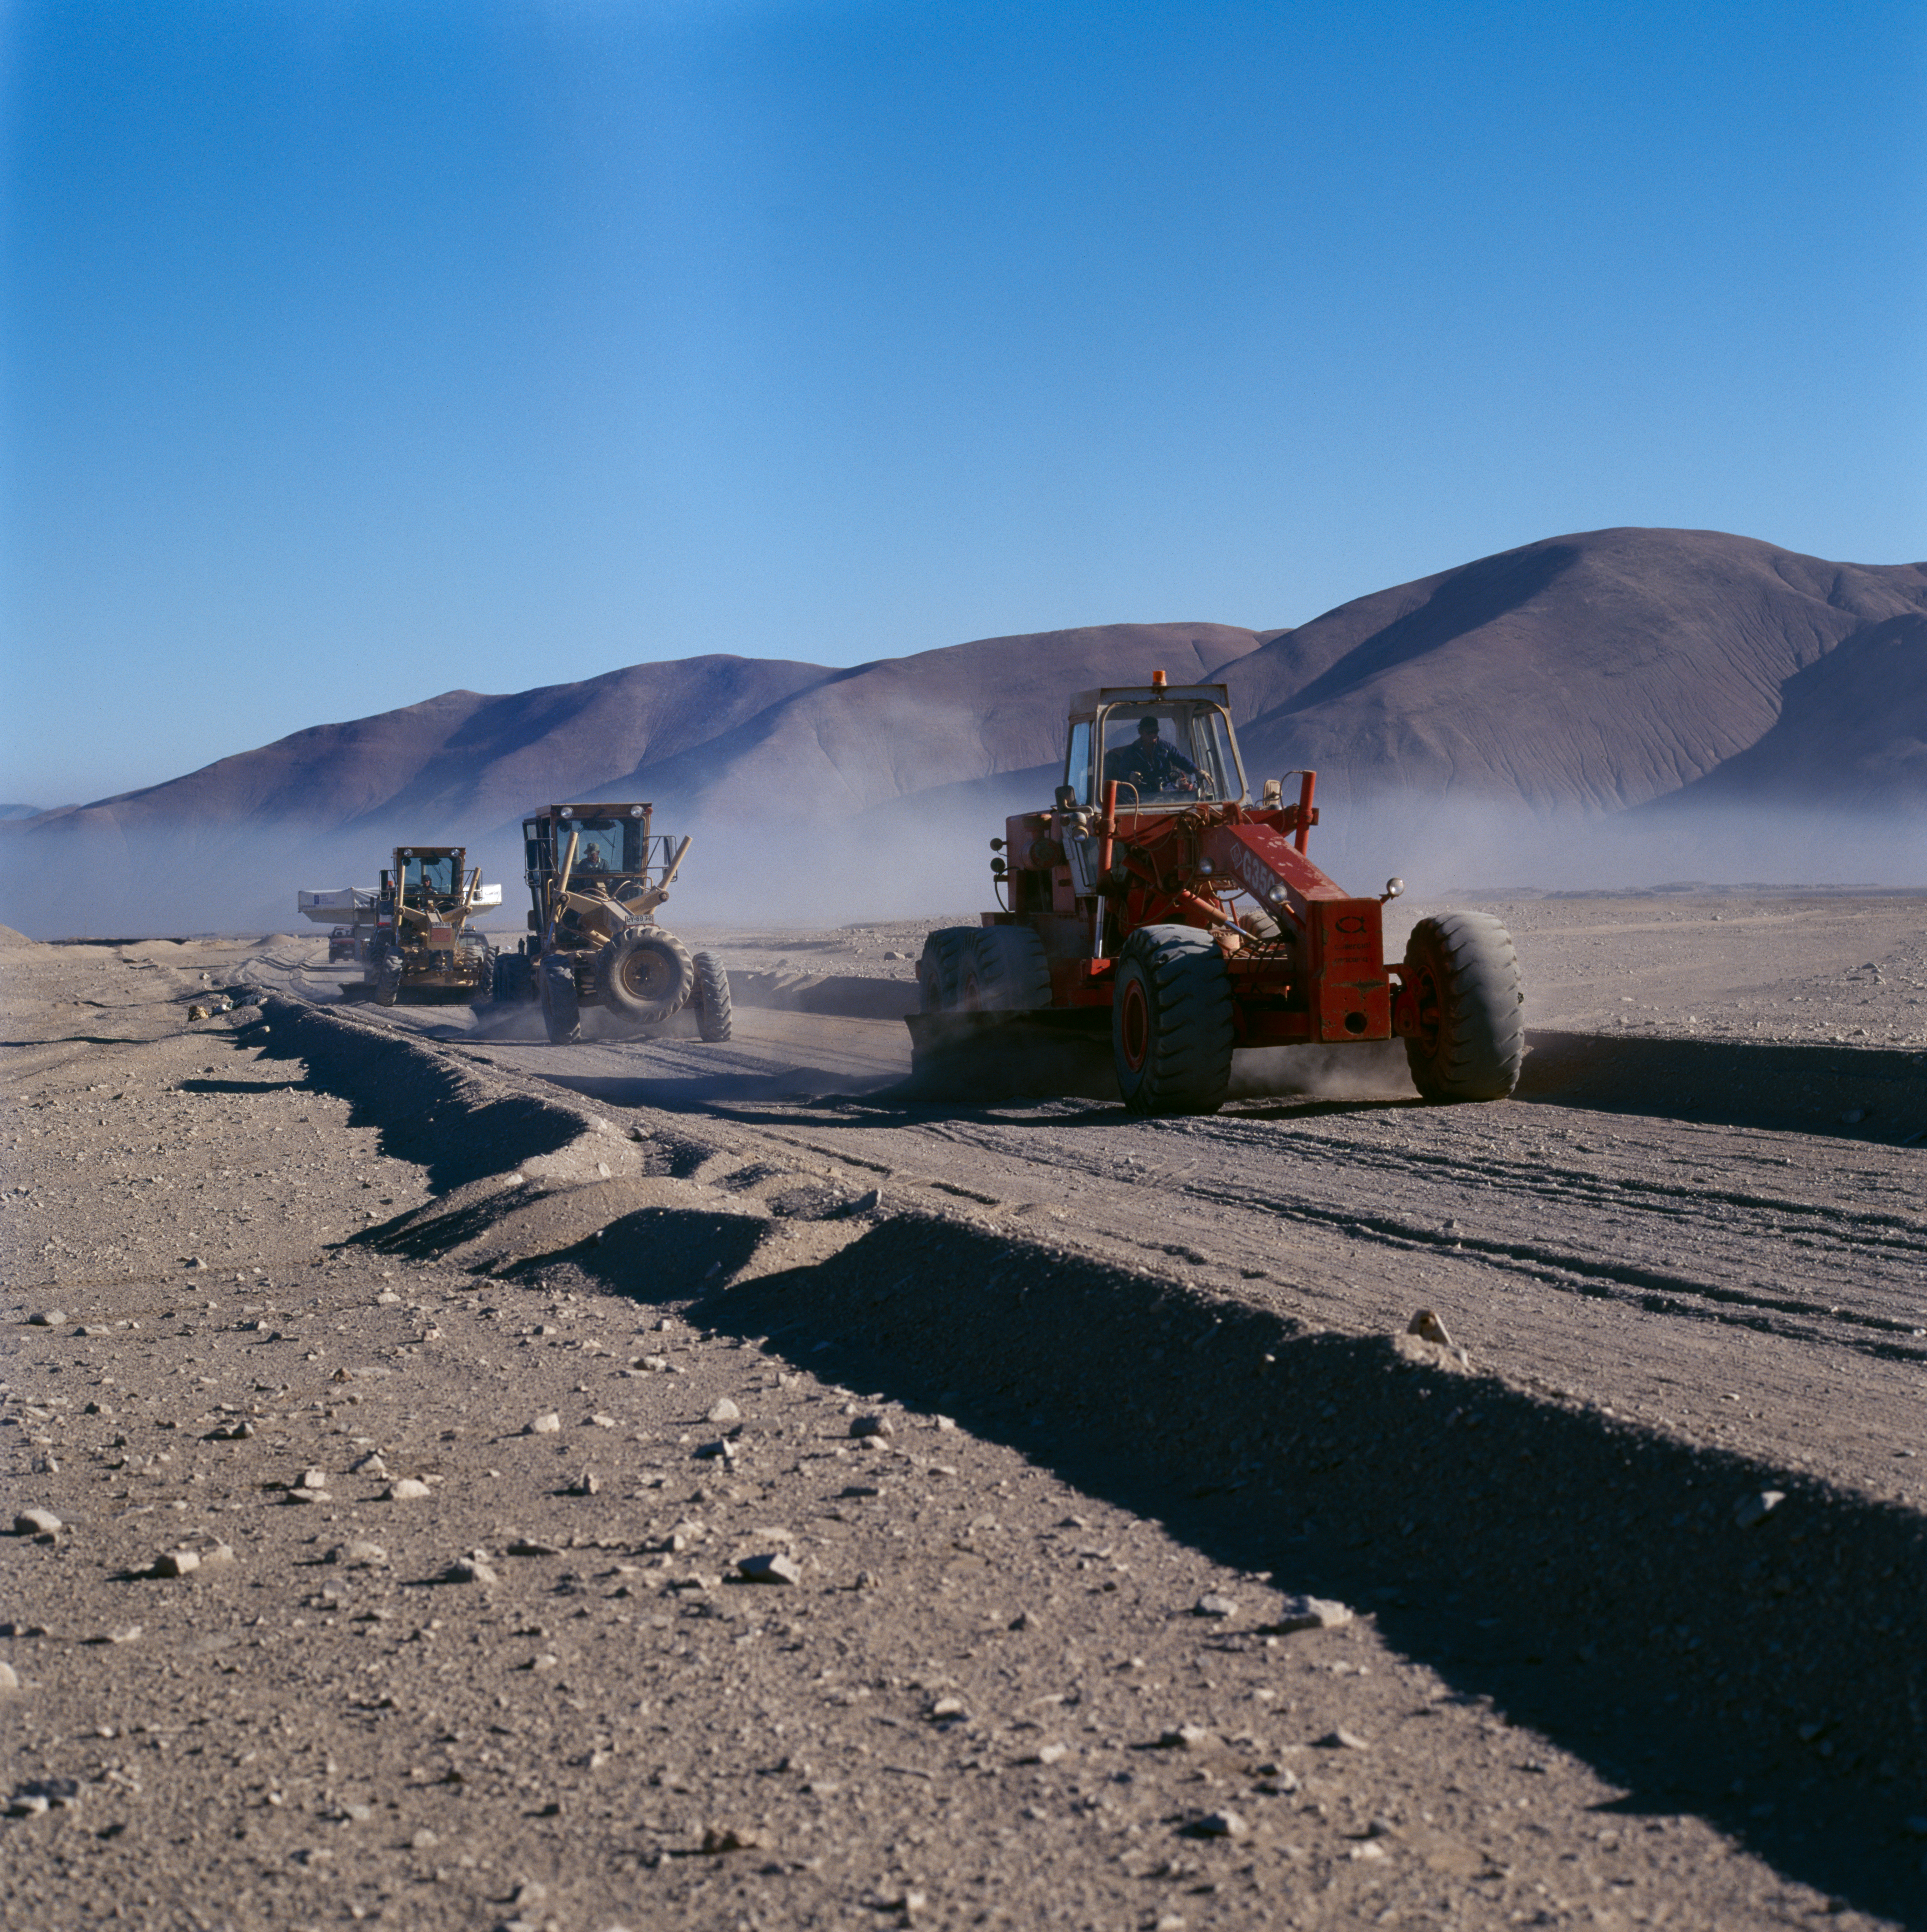

VLT M1 mirror

The Very Large Telescope M1 mirror is transported through the Chilean Atacama Desert in December 1997.

Credit: ESO